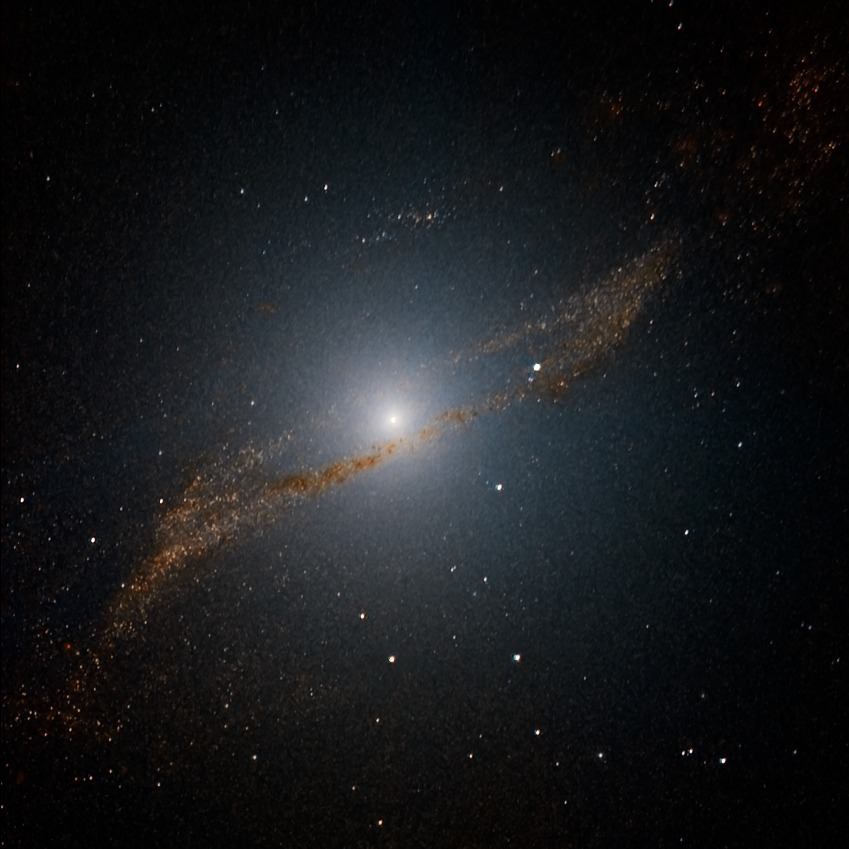

Dinner for Centaurus A

This image of the central parts of Centaurus A reveals the parallelogram-shaped remains of a smaller galaxy that was gulped down about 200 to 700 million years ago. The image is based on data collected with the SOFI instrument on ESO’s New Technology Telescope at La Silla. The original image, obtained by observing in the near-infrared through three different filters (J, H and K) was specially processed to look through the dust, providing a clear view of the centre. The field of view is about 4 x 4 arcminutes.

Credit: ESO/Y. Beletsky